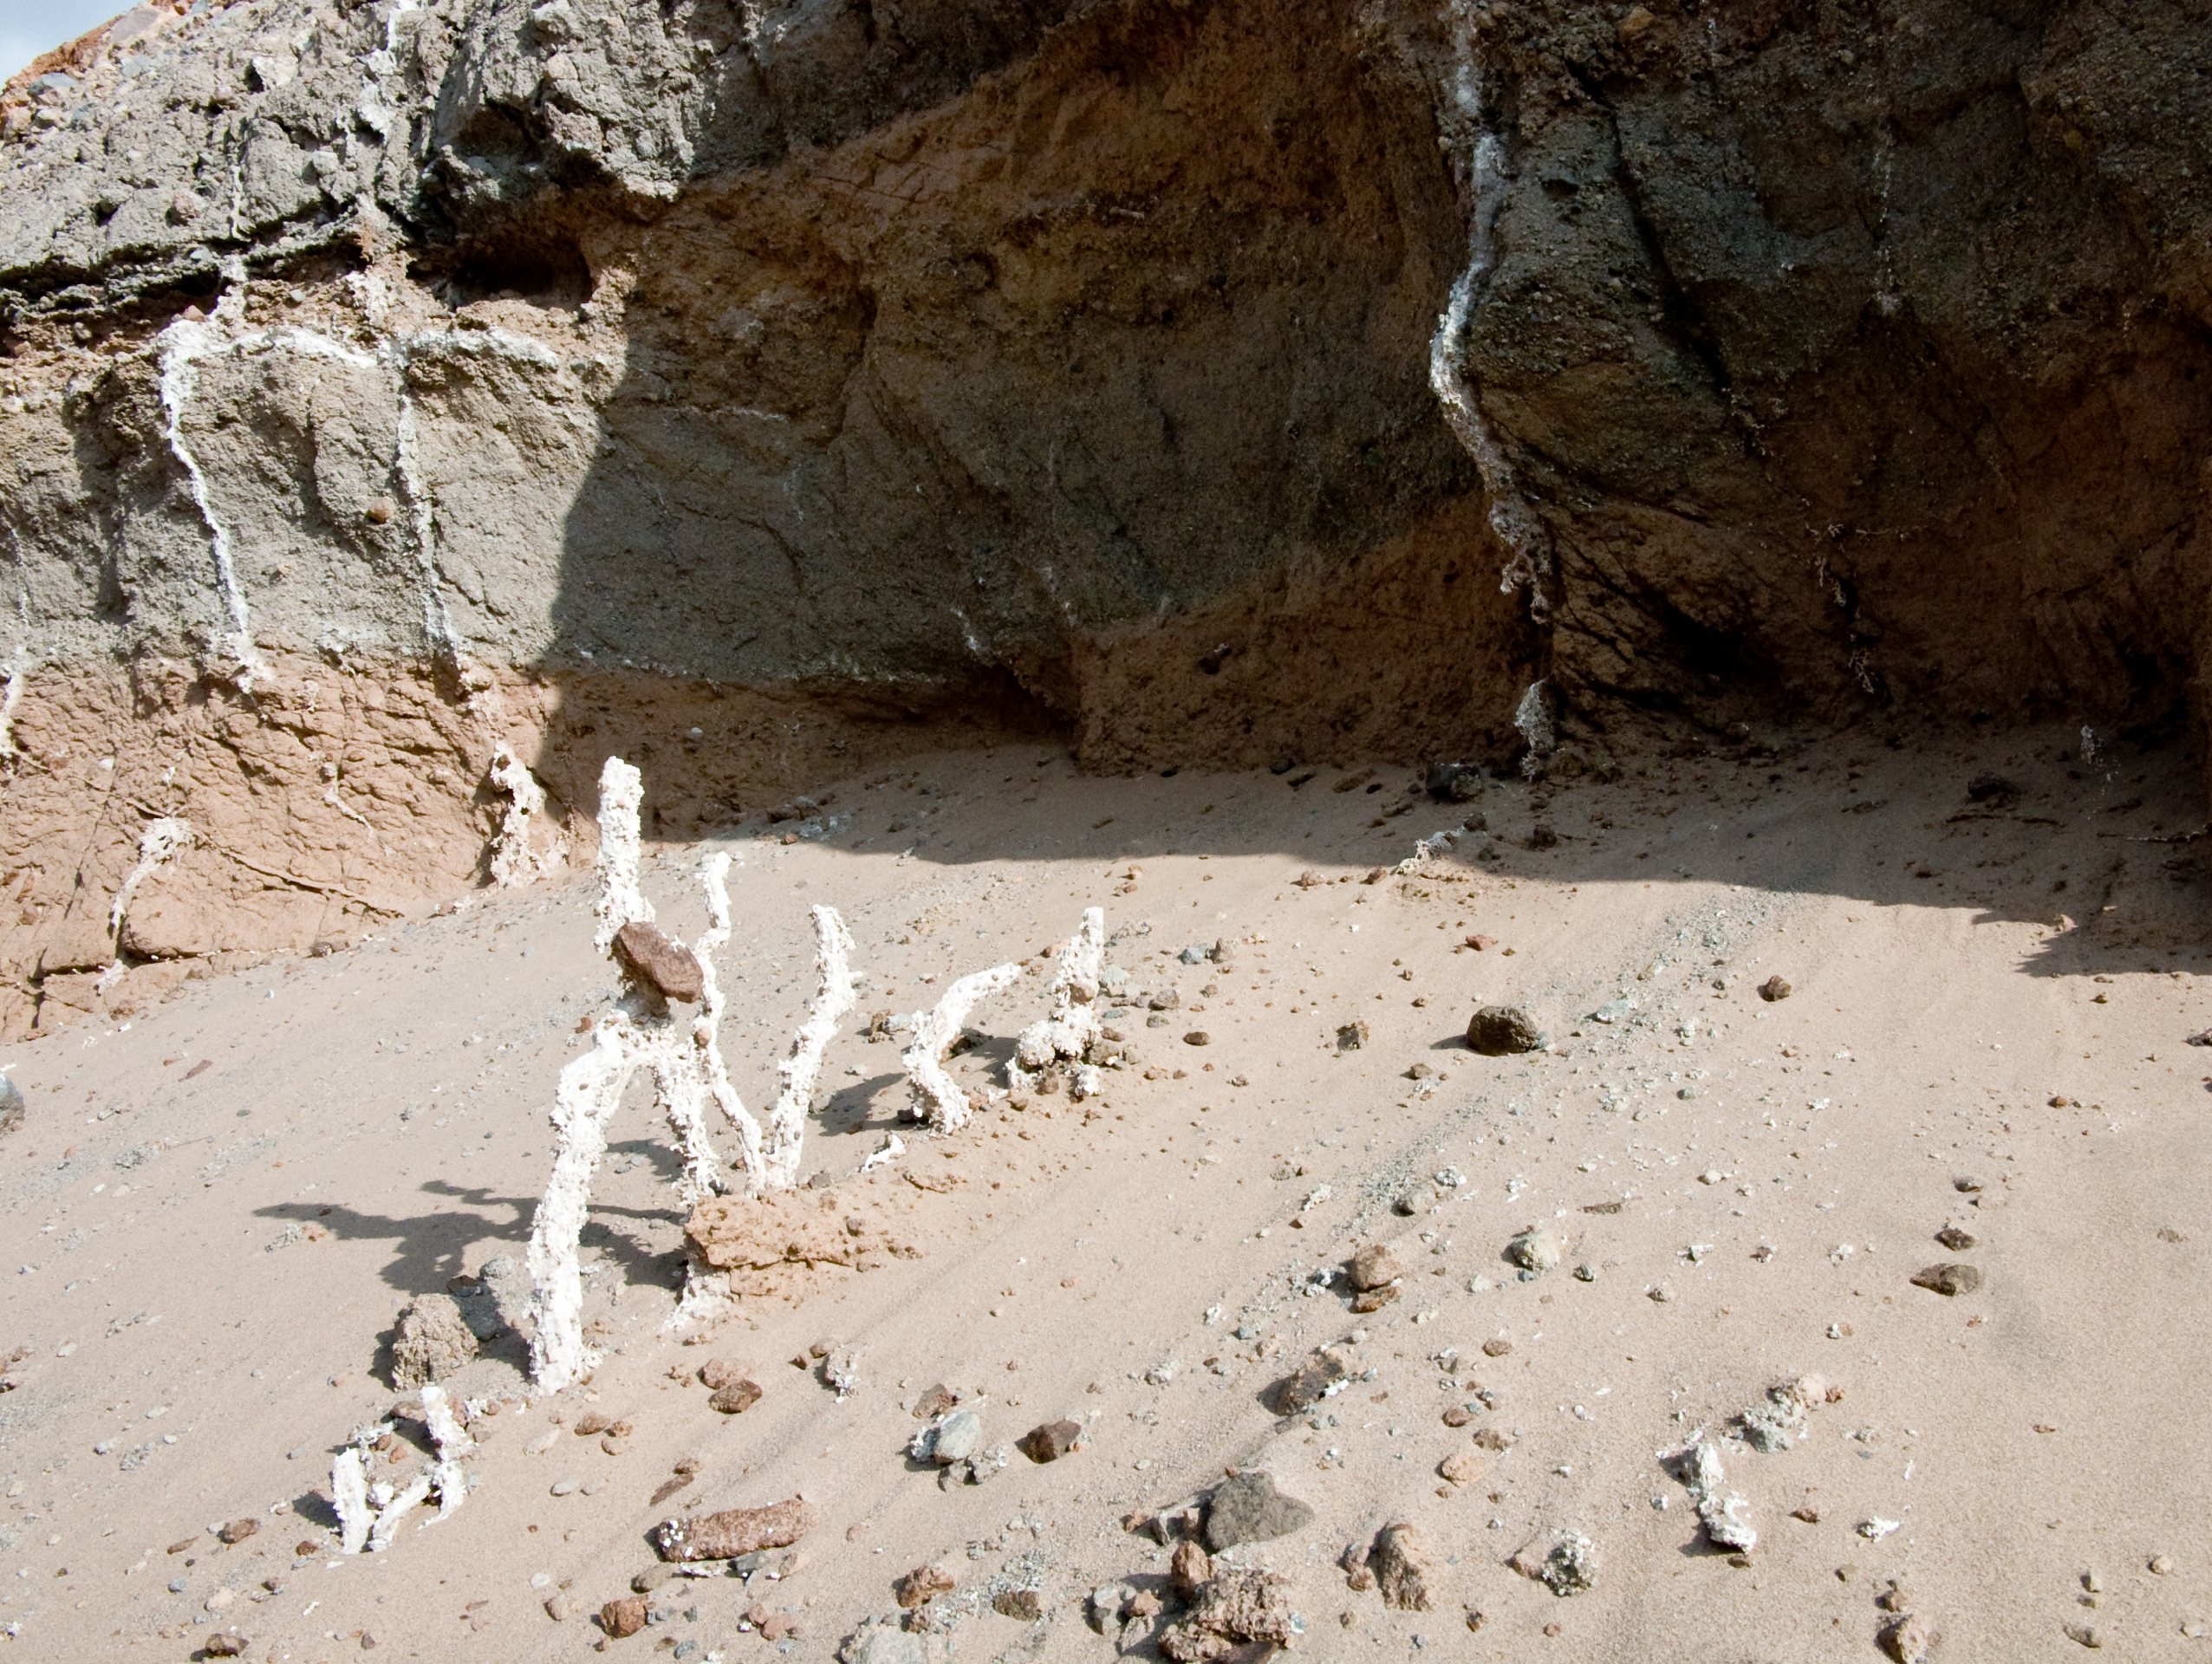

ALMA site

The natural environment around the ALMA site. This picture was obtained in August 2004.

Credit: ESO